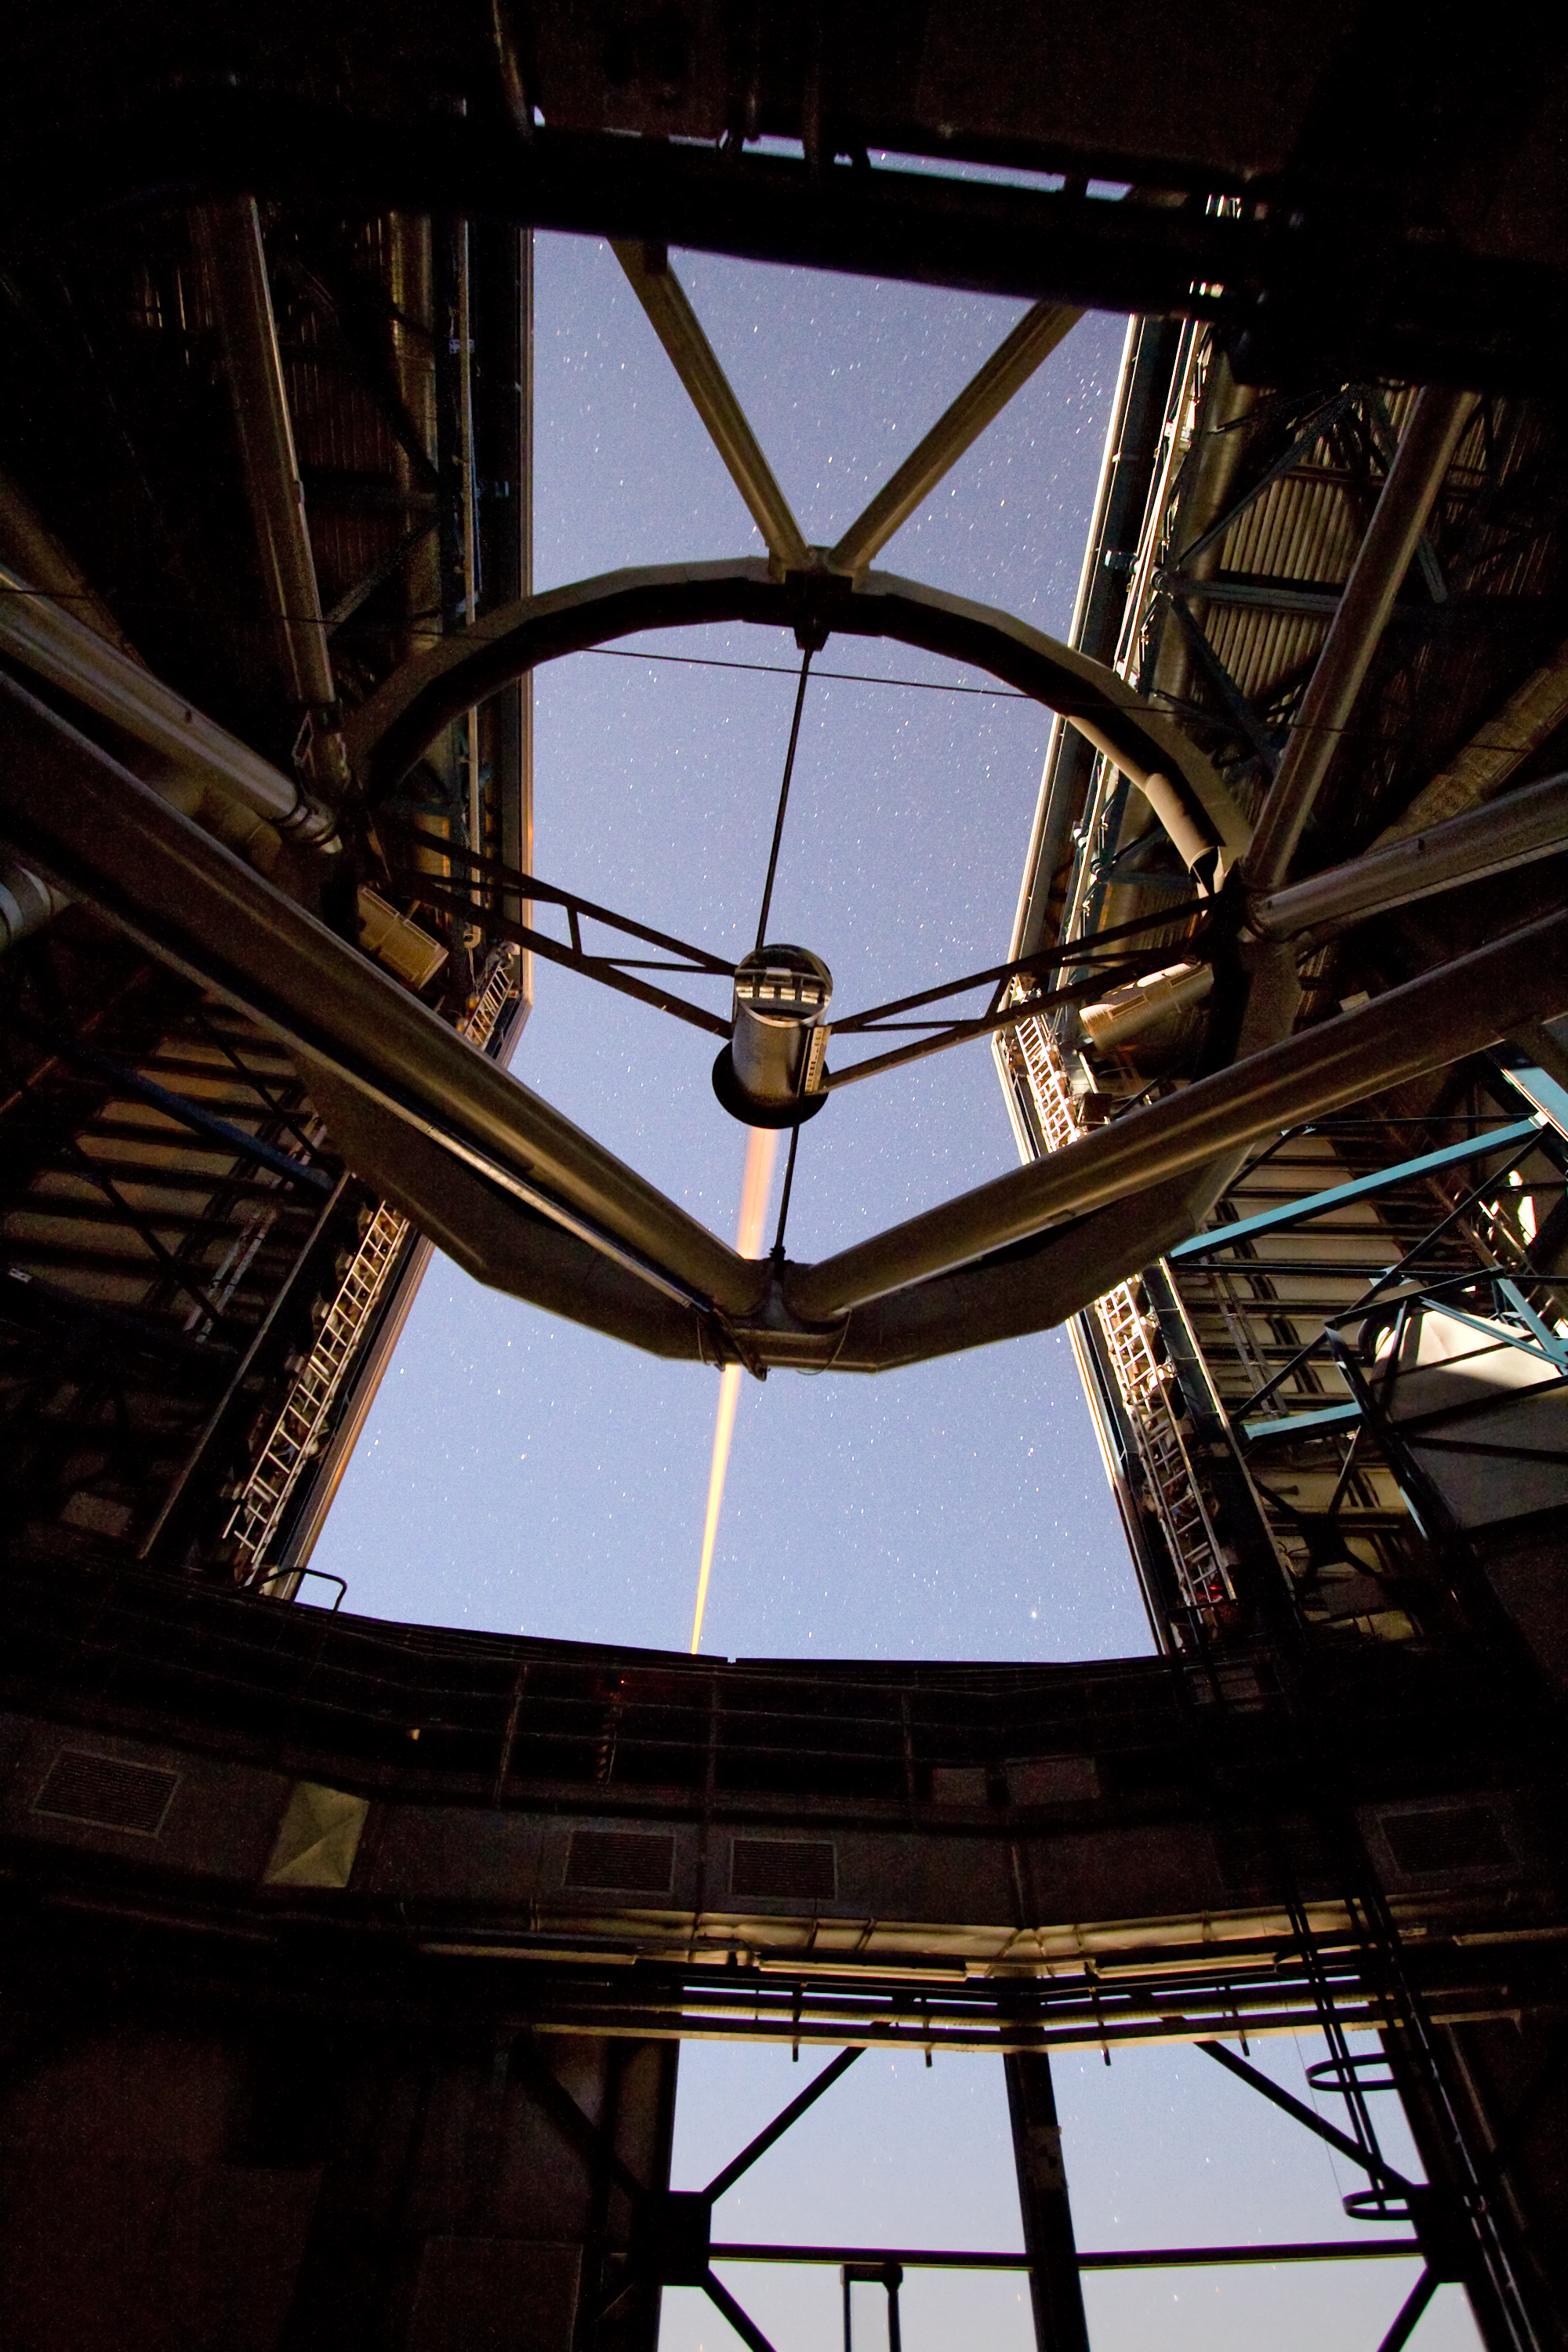

Laser beam creating an “artificial” star

A laser beam shoots out of Yepun, the fourth Unit Telescope of Europe’s flagship observatory, ESO’s Very Large Telescope (VLT). This beam is used to create an artificial star above Paranal to assist the adaptive optics instruments on the VLT. Adaptive optics is a technique that allows astronomers to overcome the blurring effect of the atmosphere and obtain images almost as sharp as would be possible if the whole telescope were placed in space, above Earth's atmosphere.

Credit: ESO/Y. Beletsky